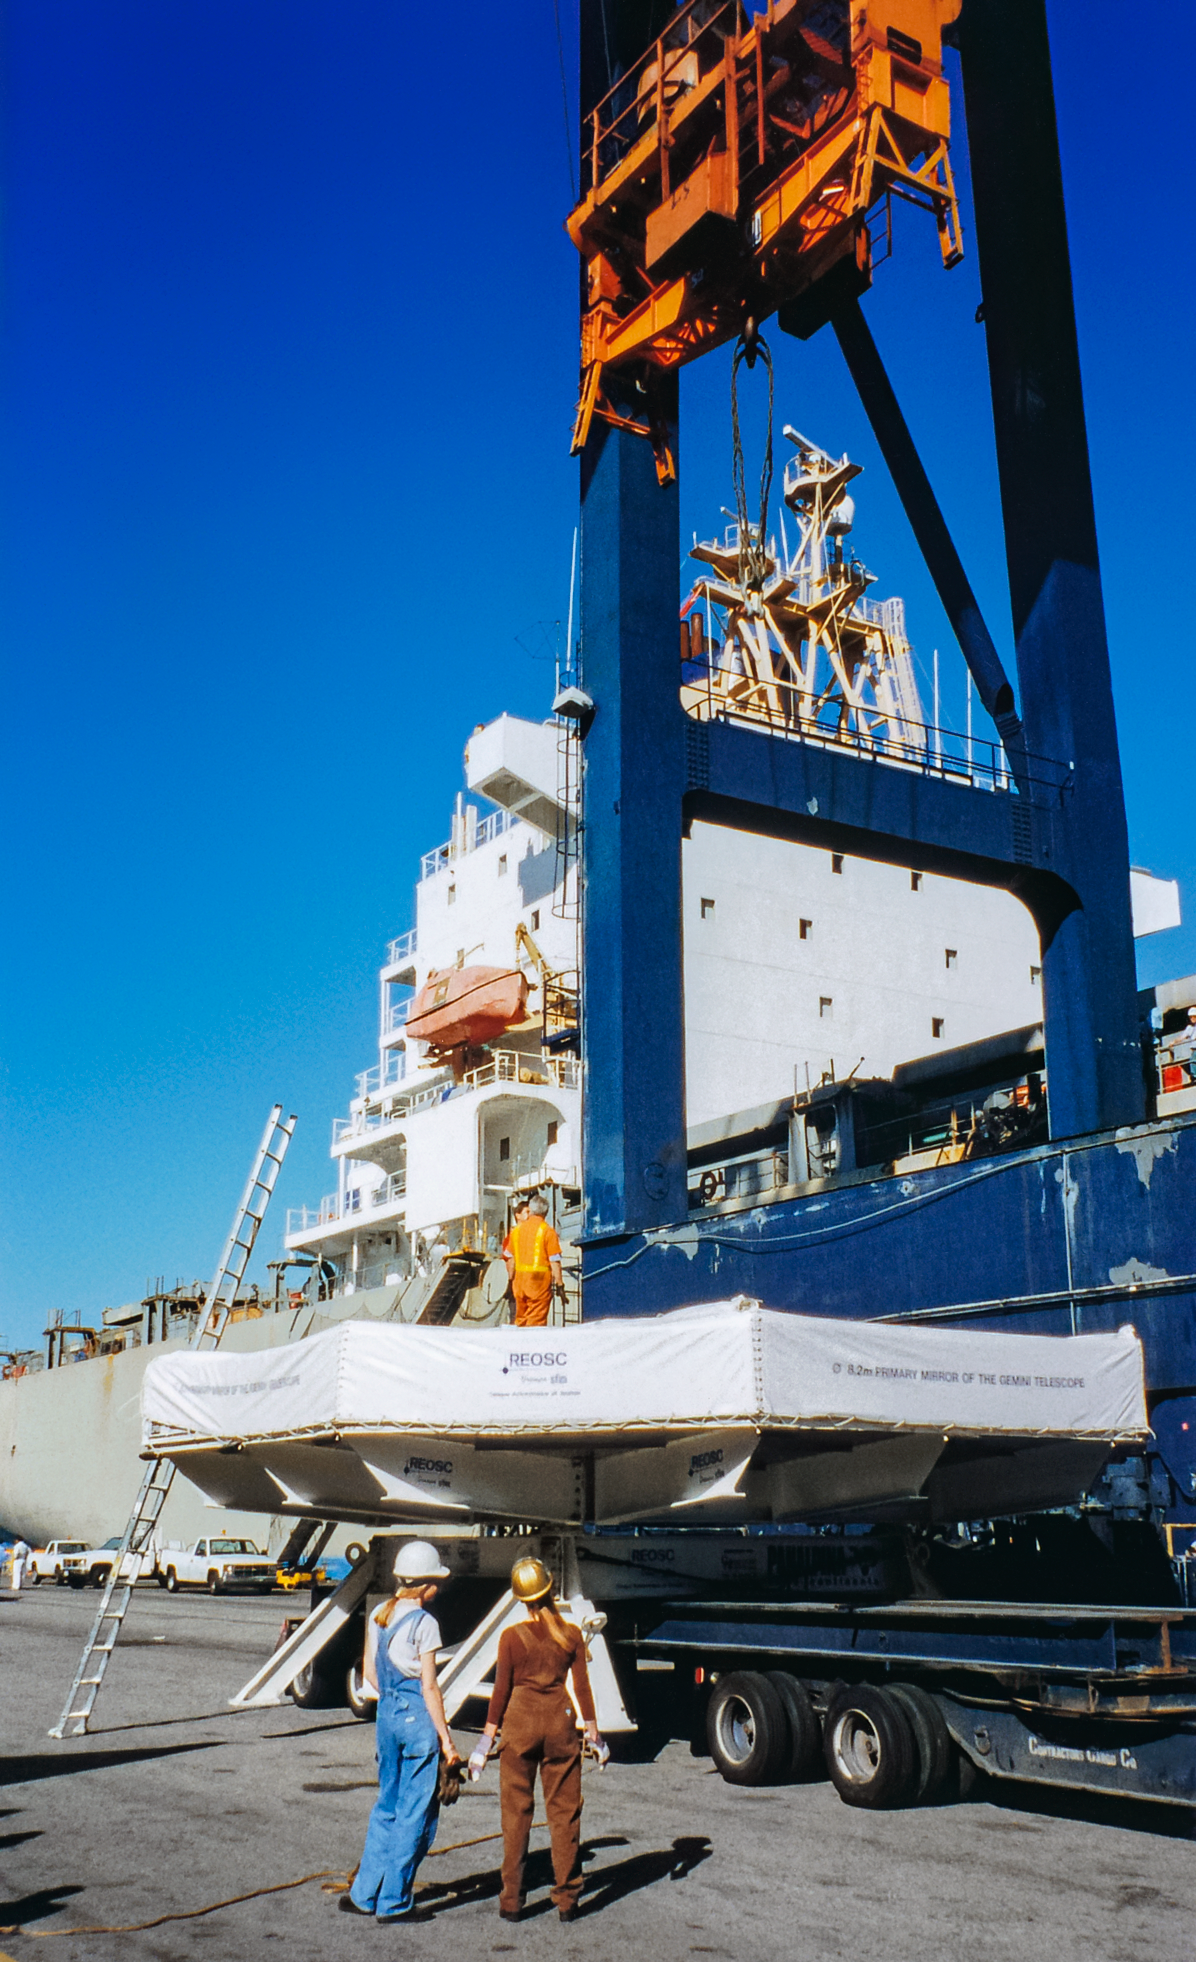

Gemini Mirror Transportation

Transporting the mirror for one of the International Gemini Observatory telescopes.

Credit: International Gemini Observatory/NOIRLab/NSF/AURA